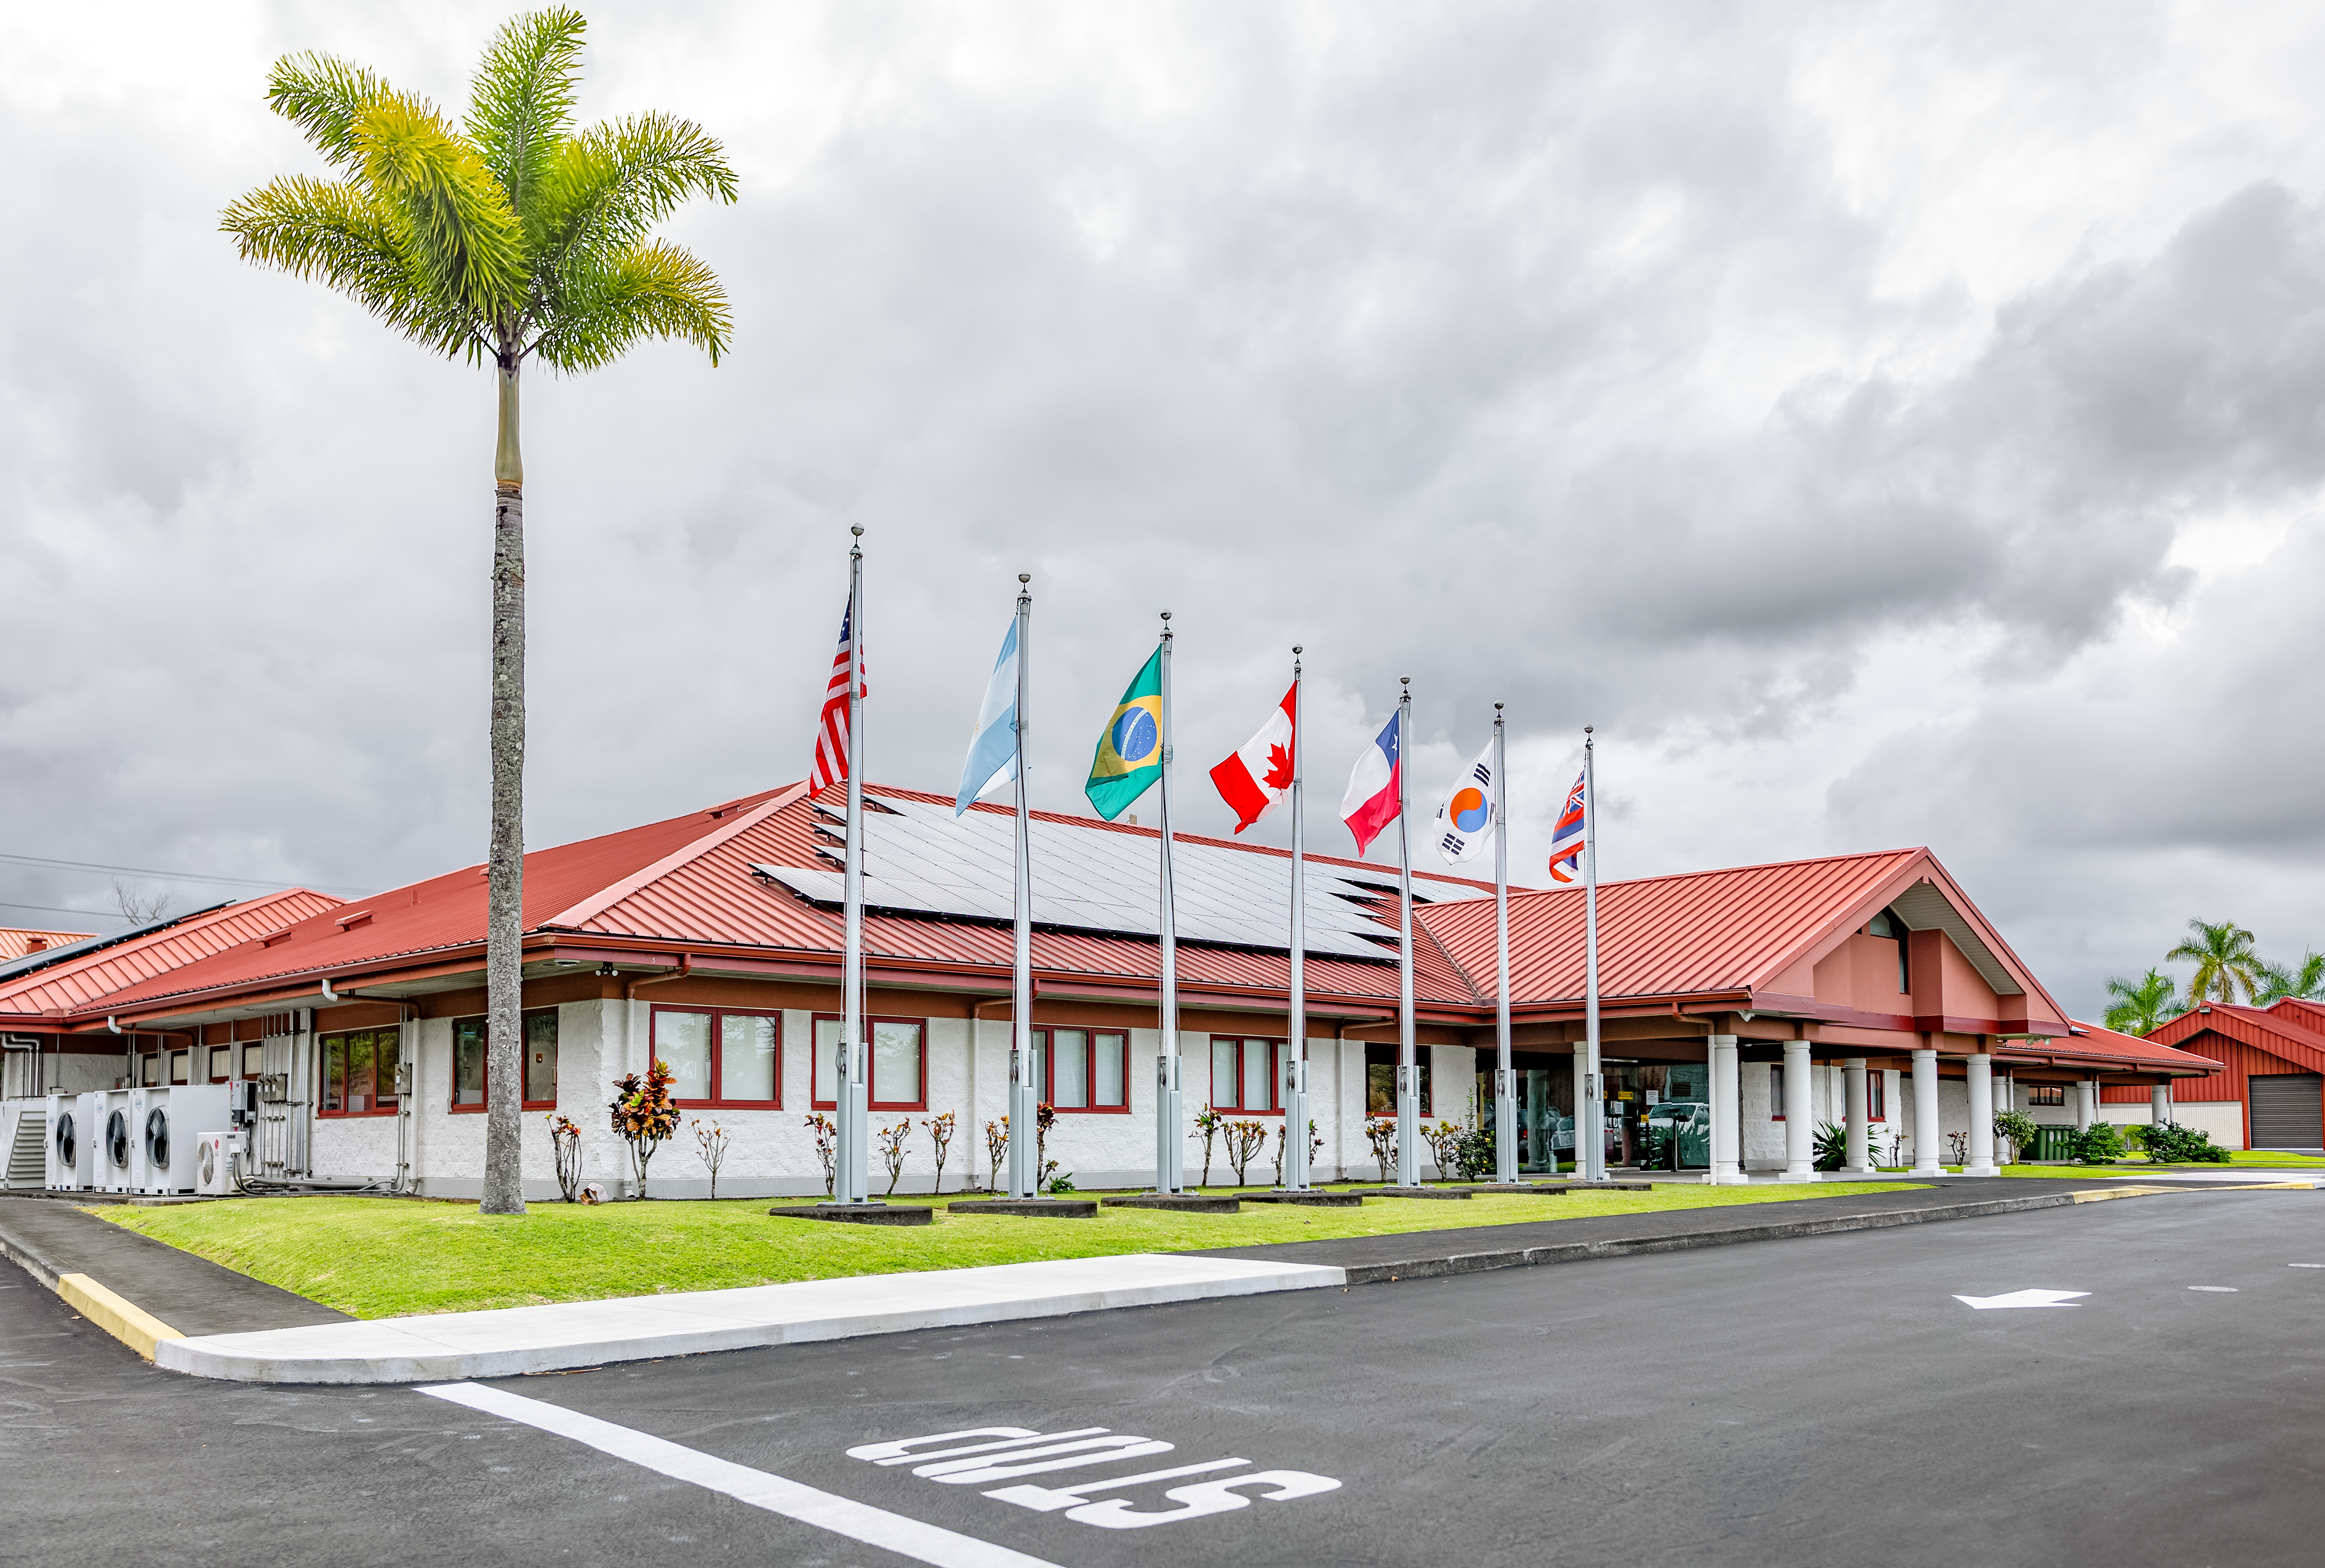

Gemini North Hilo Base Facility

A view of the Gemini North Hilo Base facility on a cloudy day.

Credit: NOIRLab/AURA/NSF/ T. Slovinský